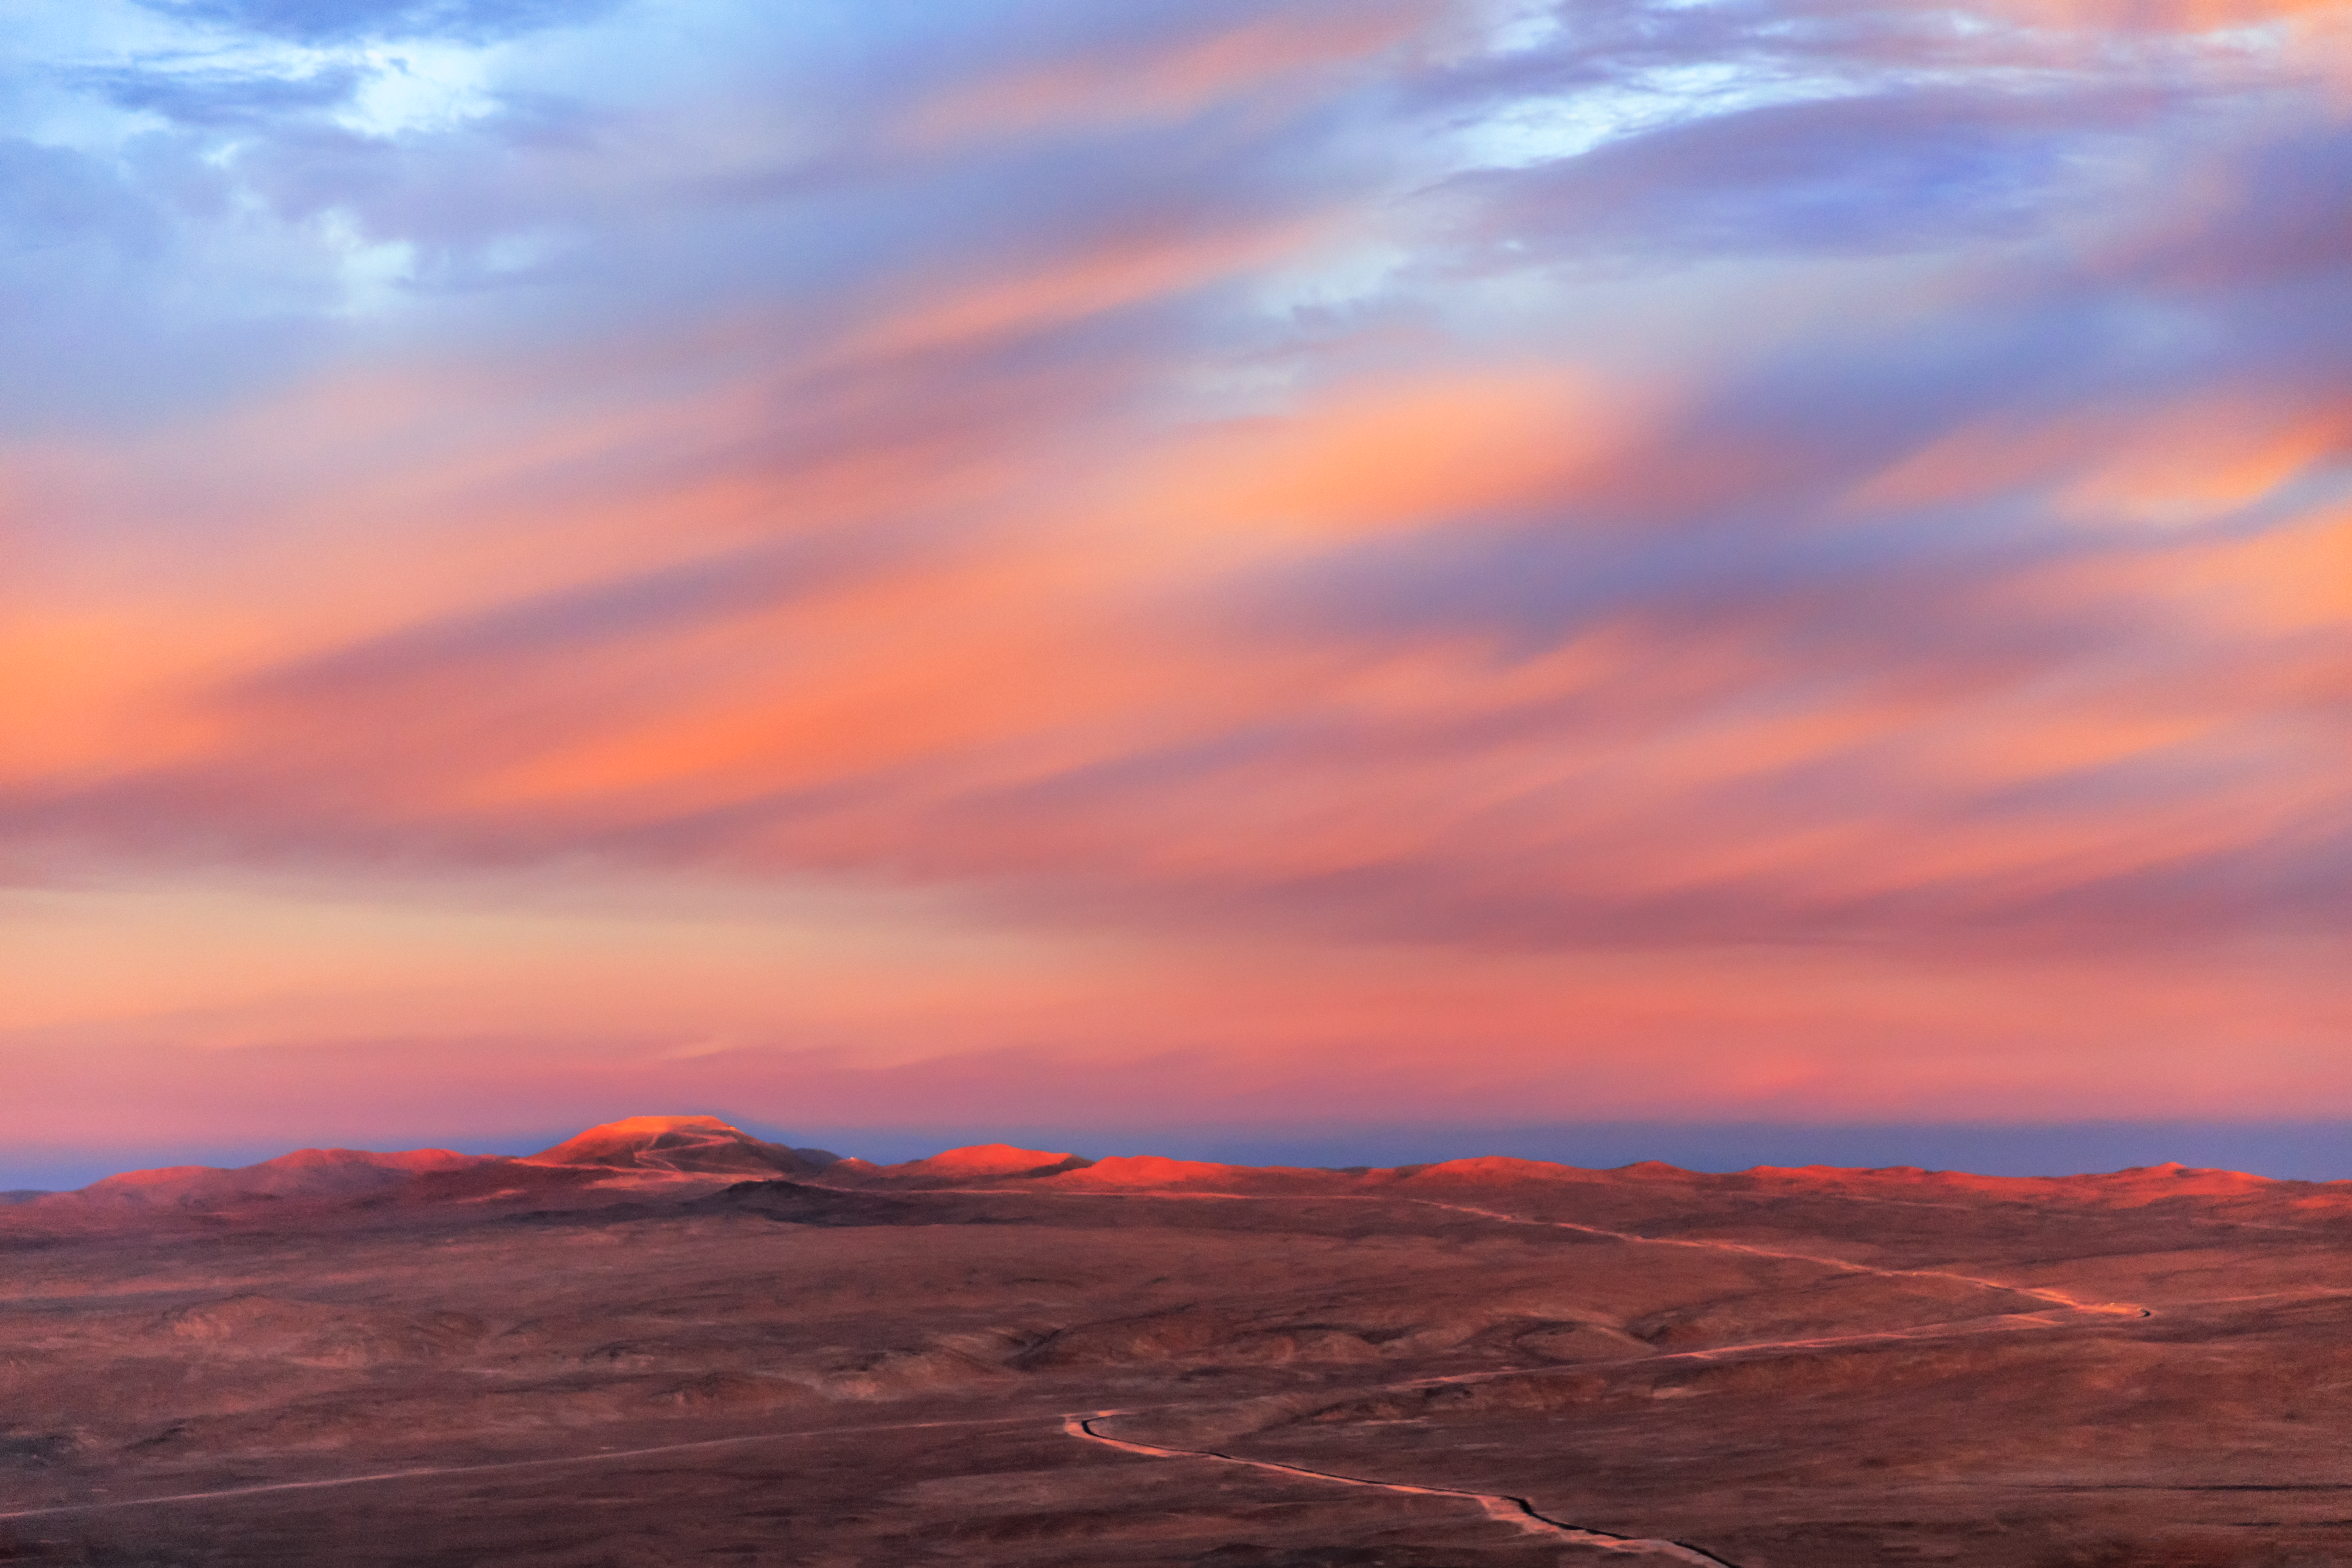

Cerro Armazones pink landscape

The highest mountain in this sunset landscape bathed in stunning pinkish hues is Cerro Armazones, getting ready to host the world's biggest eye on the sky, the Extremely Large Telescope (ELT). Cerro Armazones has an altitude of 3046 metres in the central part of the Chilean Atacama Desert, located at about 20 kilometres from Cerro Paranal, home of ESO's Very Large Telescope.

Credit: ESO/M. Claro